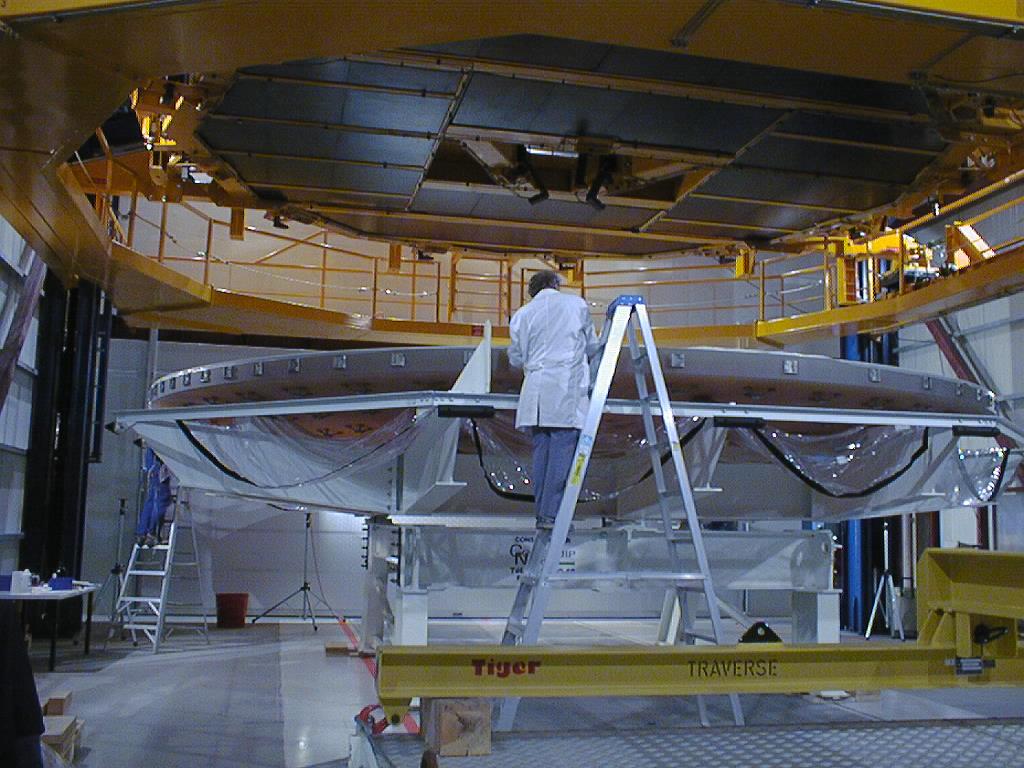

Mirror installed on first VLT Unit Telescope

The Zerodur mirror is prepared for the next stage - the critical lift-off from the supports in the transport box. Before this can happen, all elements that have fixed the mirror into the box during its long voyage, must be removed. (Photo obtained on April 11, 1998).

Credit: ESO